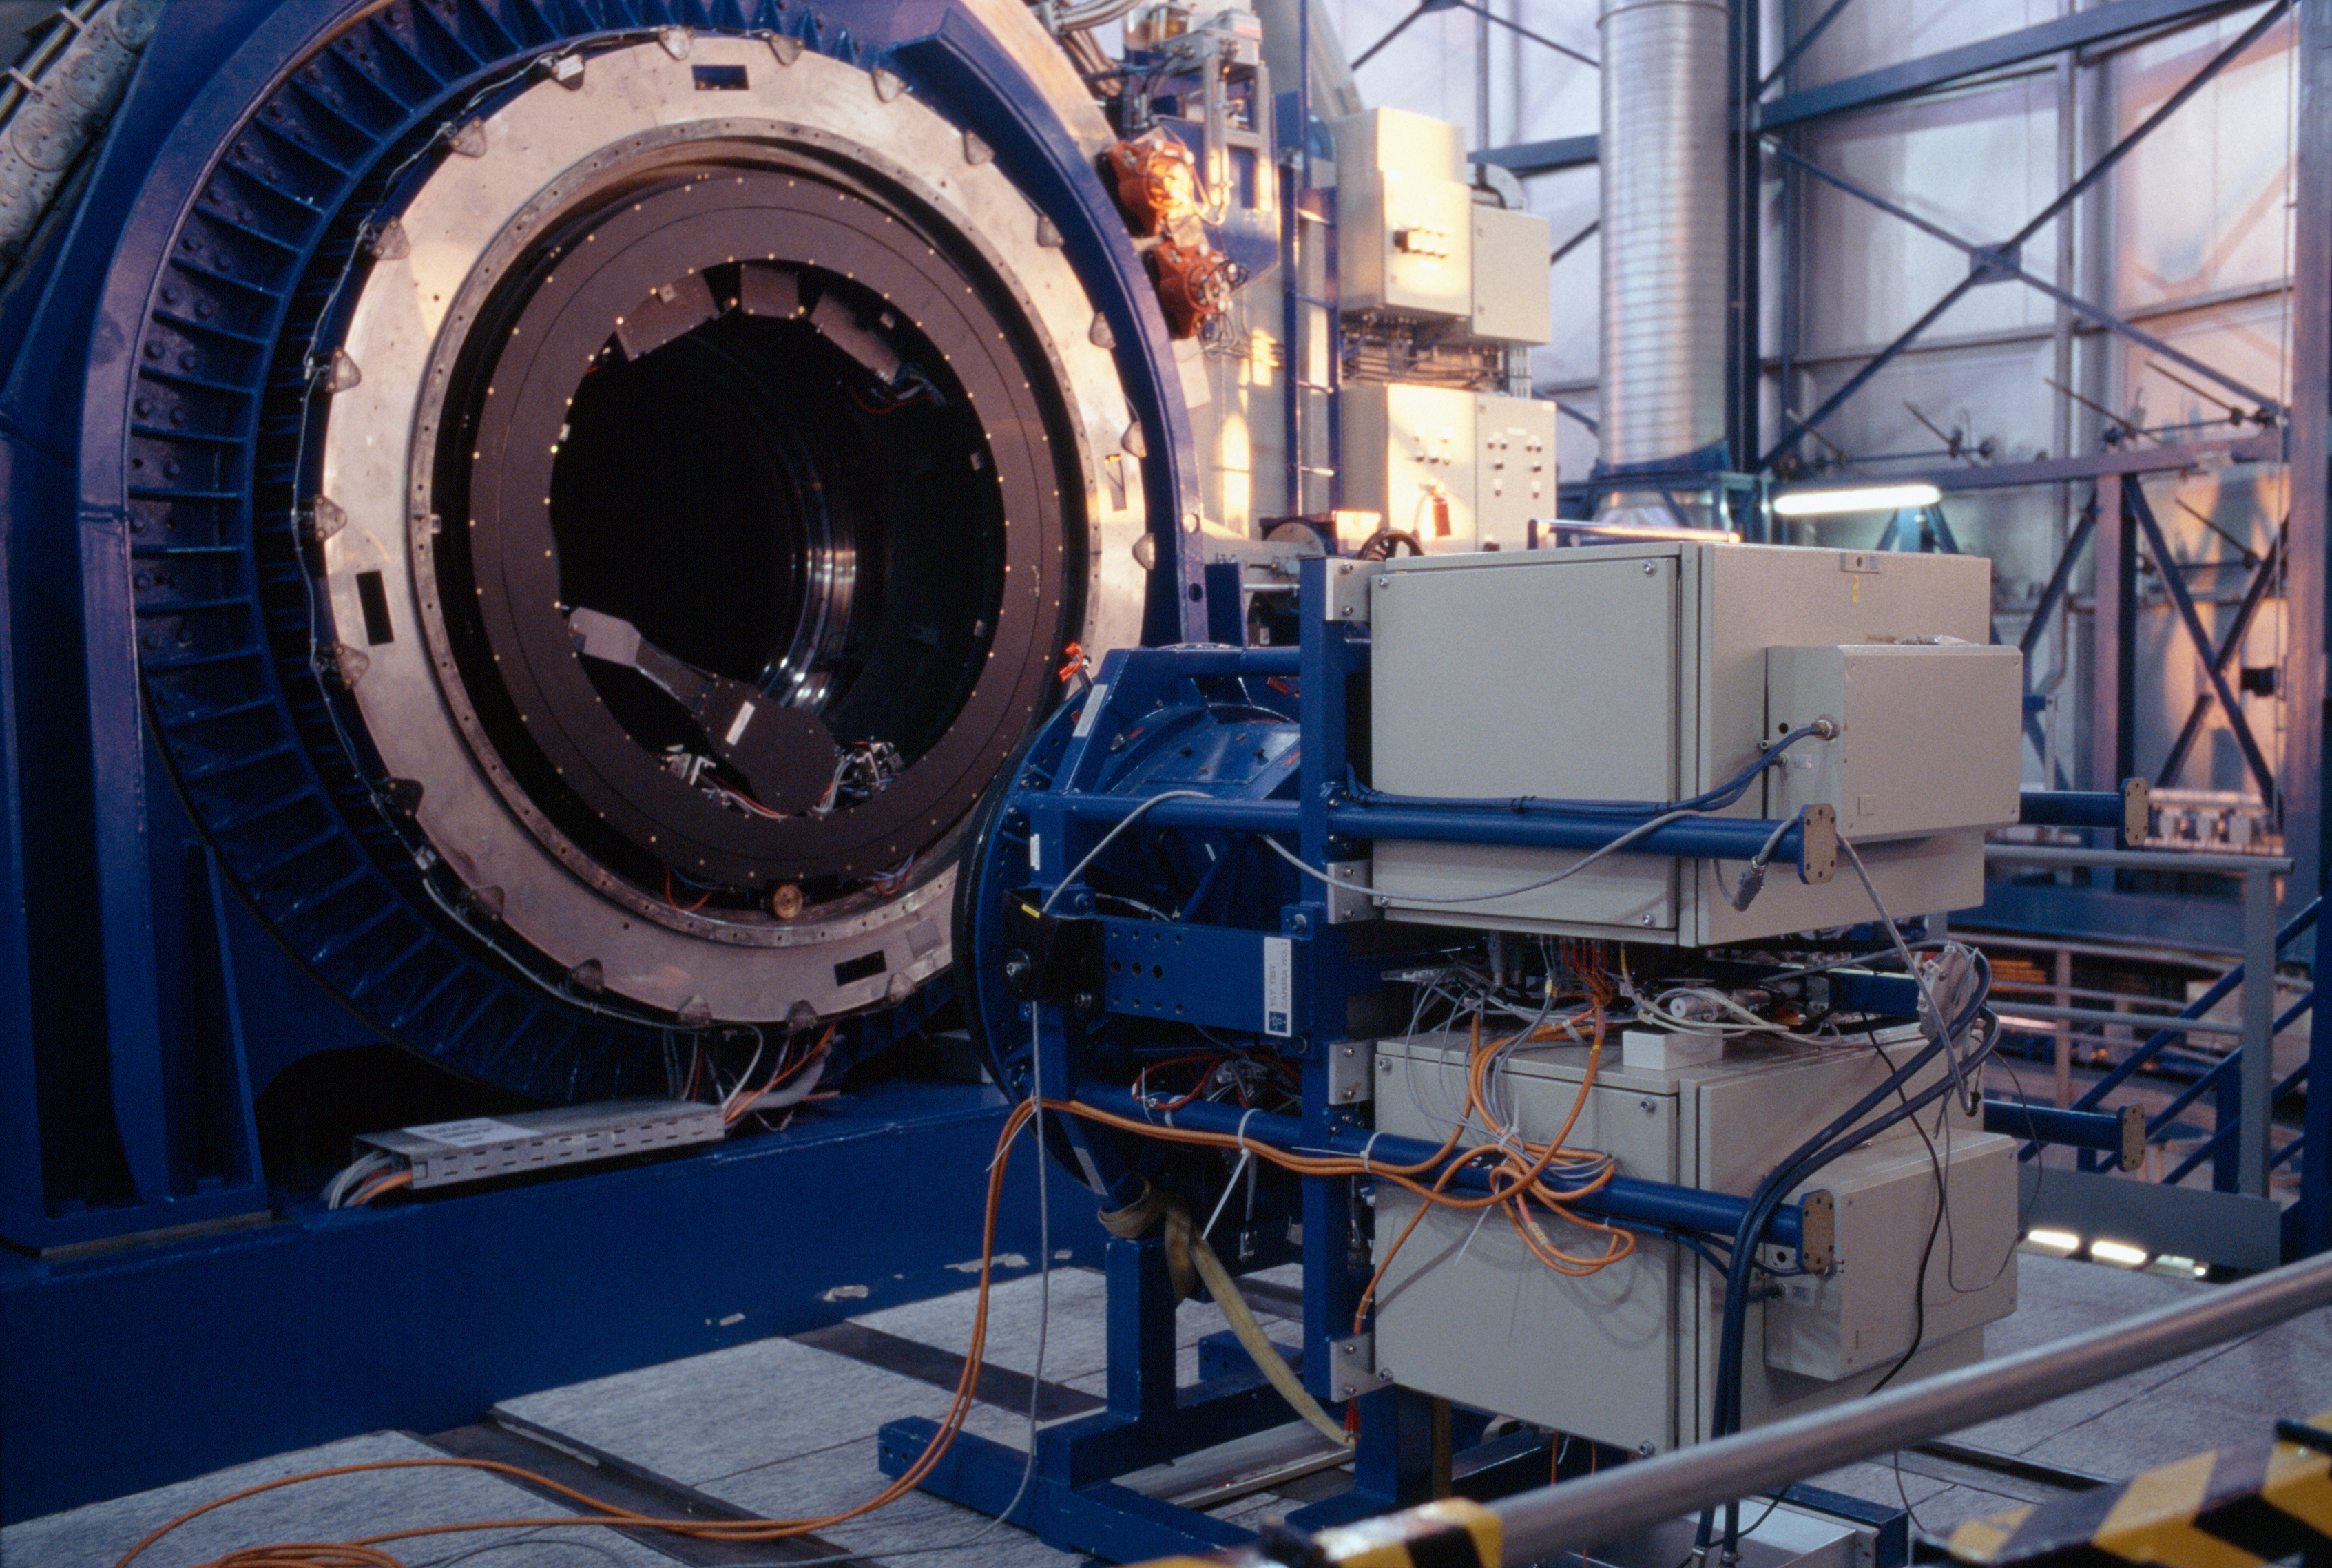

The VLT test camera

The VLT test-camera on the platform of the nasmyth focus. The circular structure to the left is the adaptor-rotator, onto which all instruments for for the telescope are being mounted. During observations it will turn the instrument and thus compensates the field rotation.

Credit: ESO/H.H.Heyer